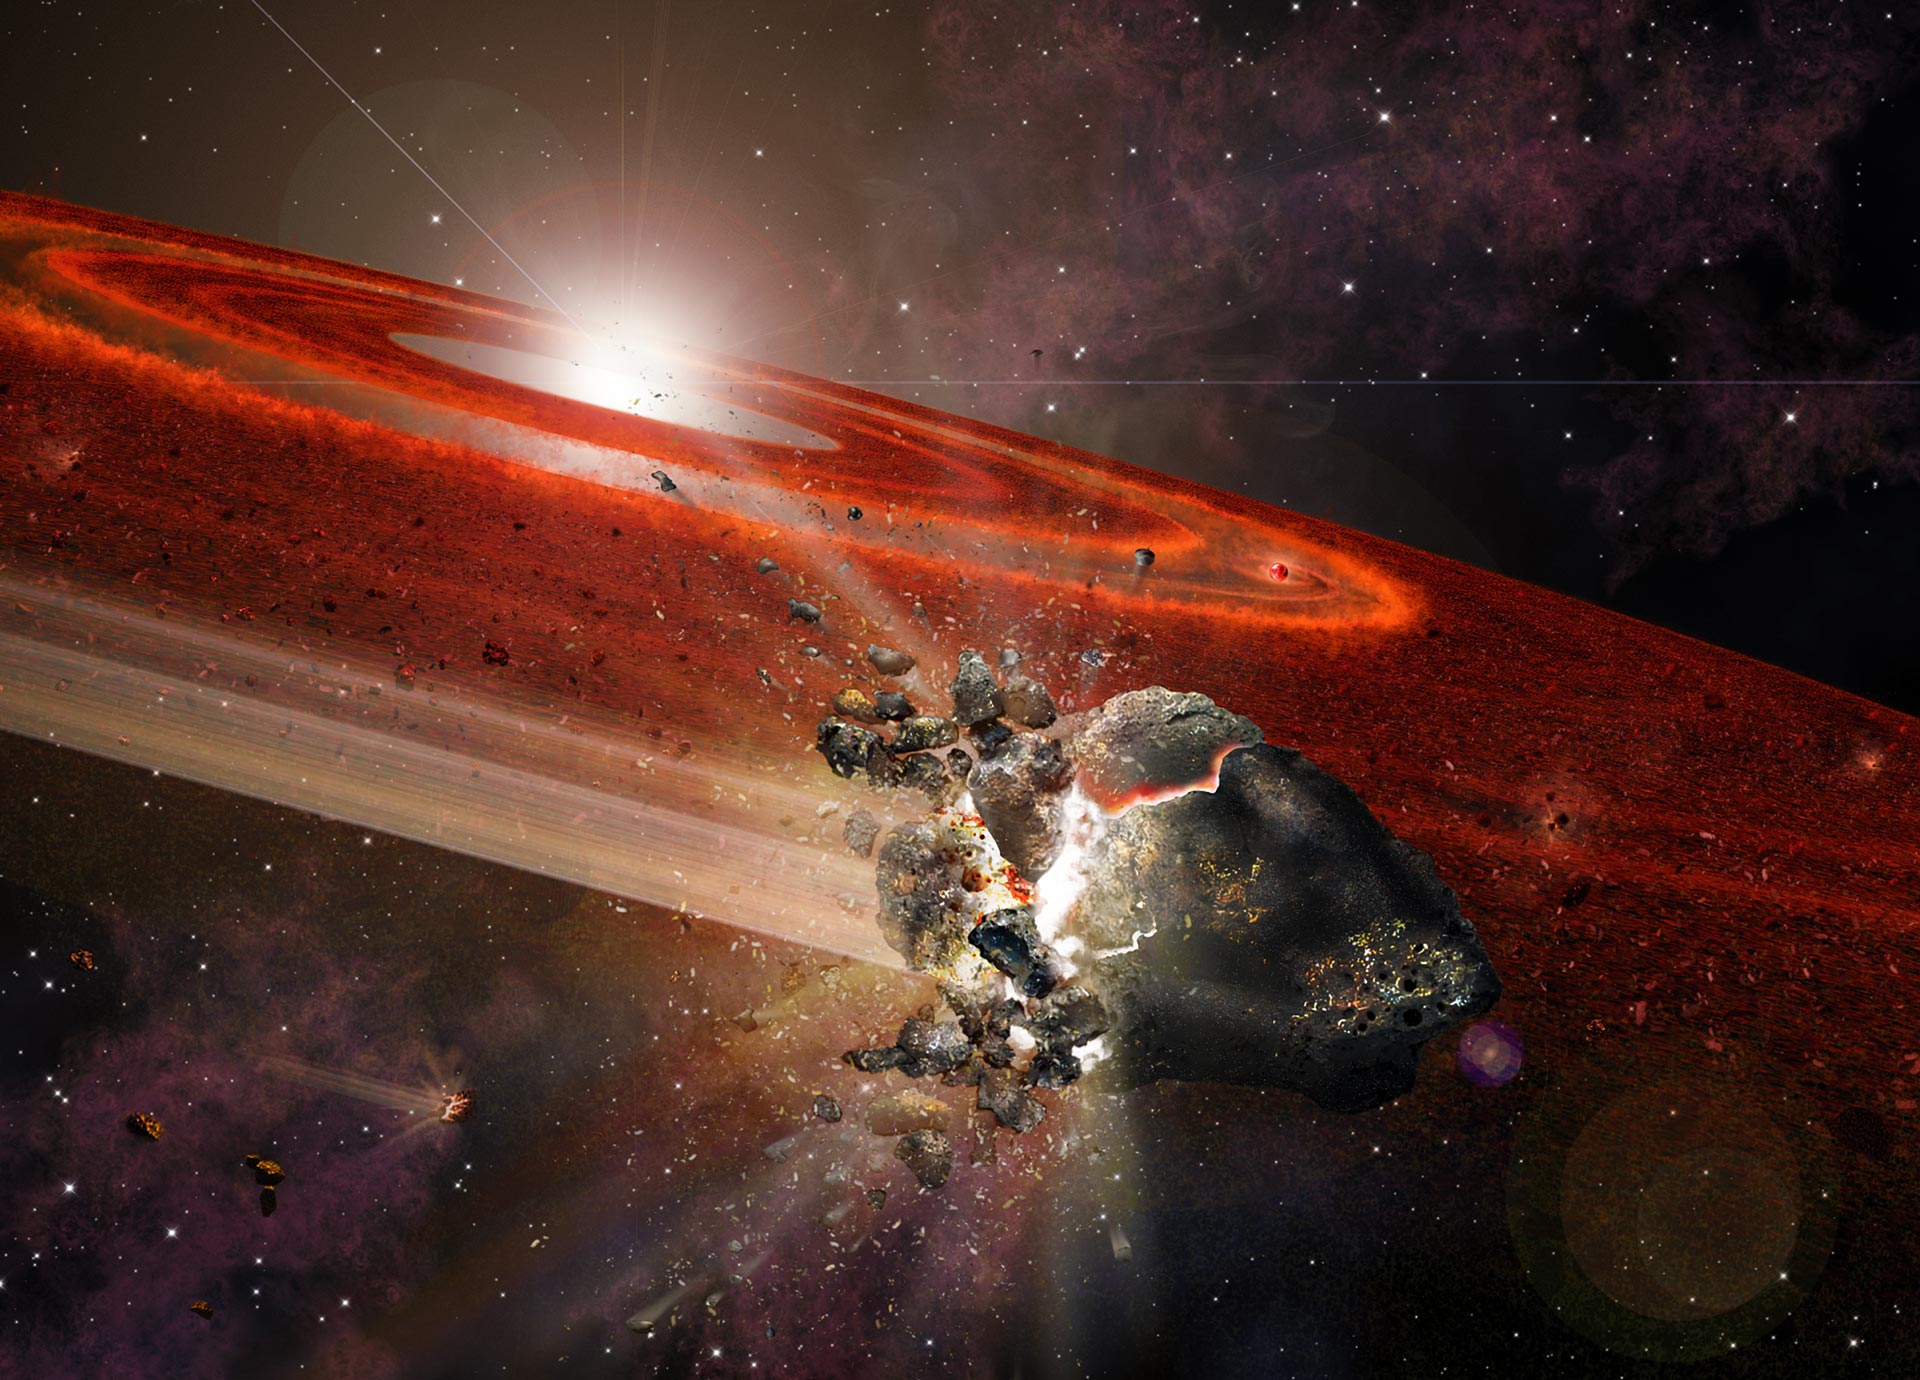

Swarms of Pluto-Size Objects Kick-Up Dust around Adolescent Sun-Like Star

Artist impression of the debris disk around HD 107146. This adolescent star system shows signs that in its outer reaches, swarms of Pluto-size objects are jostling nearby smaller objects, causing them to collide and "kick up" considerable dust.

Credit: Alexandra Angelich (NRAO/AUI/NSF)